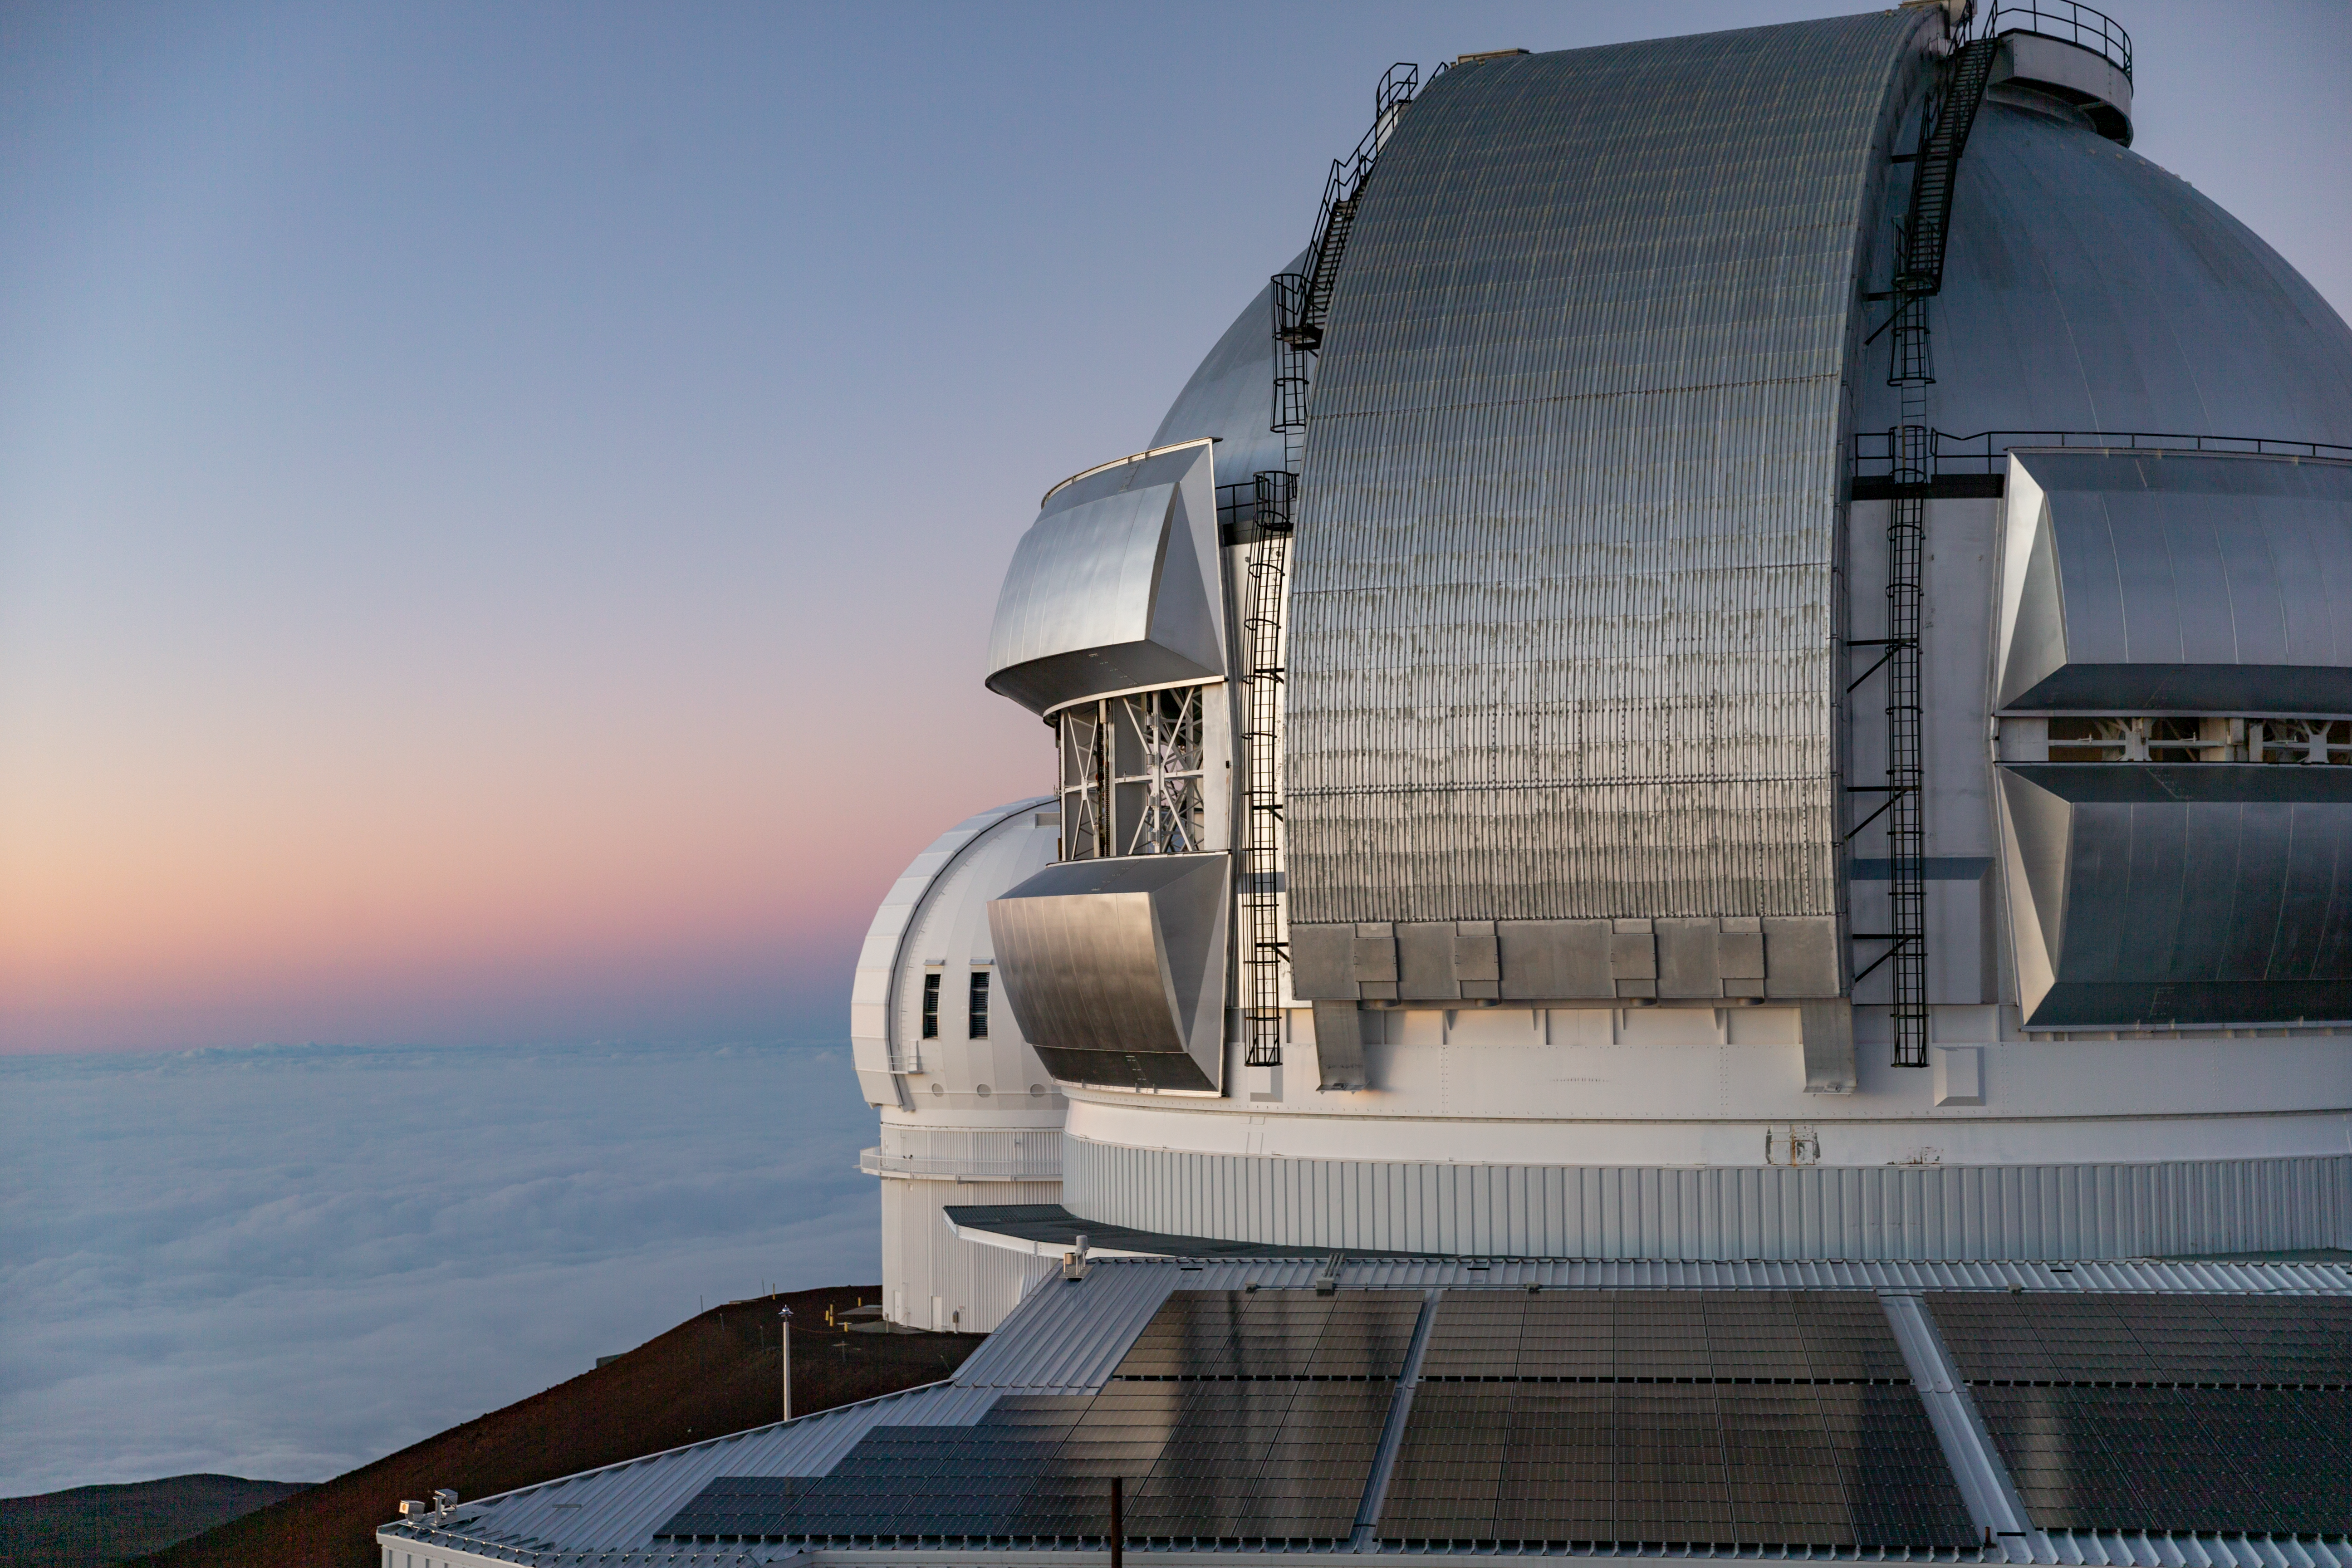

Gemini North Sunset

Close up of Gemini North at sunset with photovoltaic panels.

Credit: International Gemini Observatory/NSF NOIRLab/AURA/J. Pollard